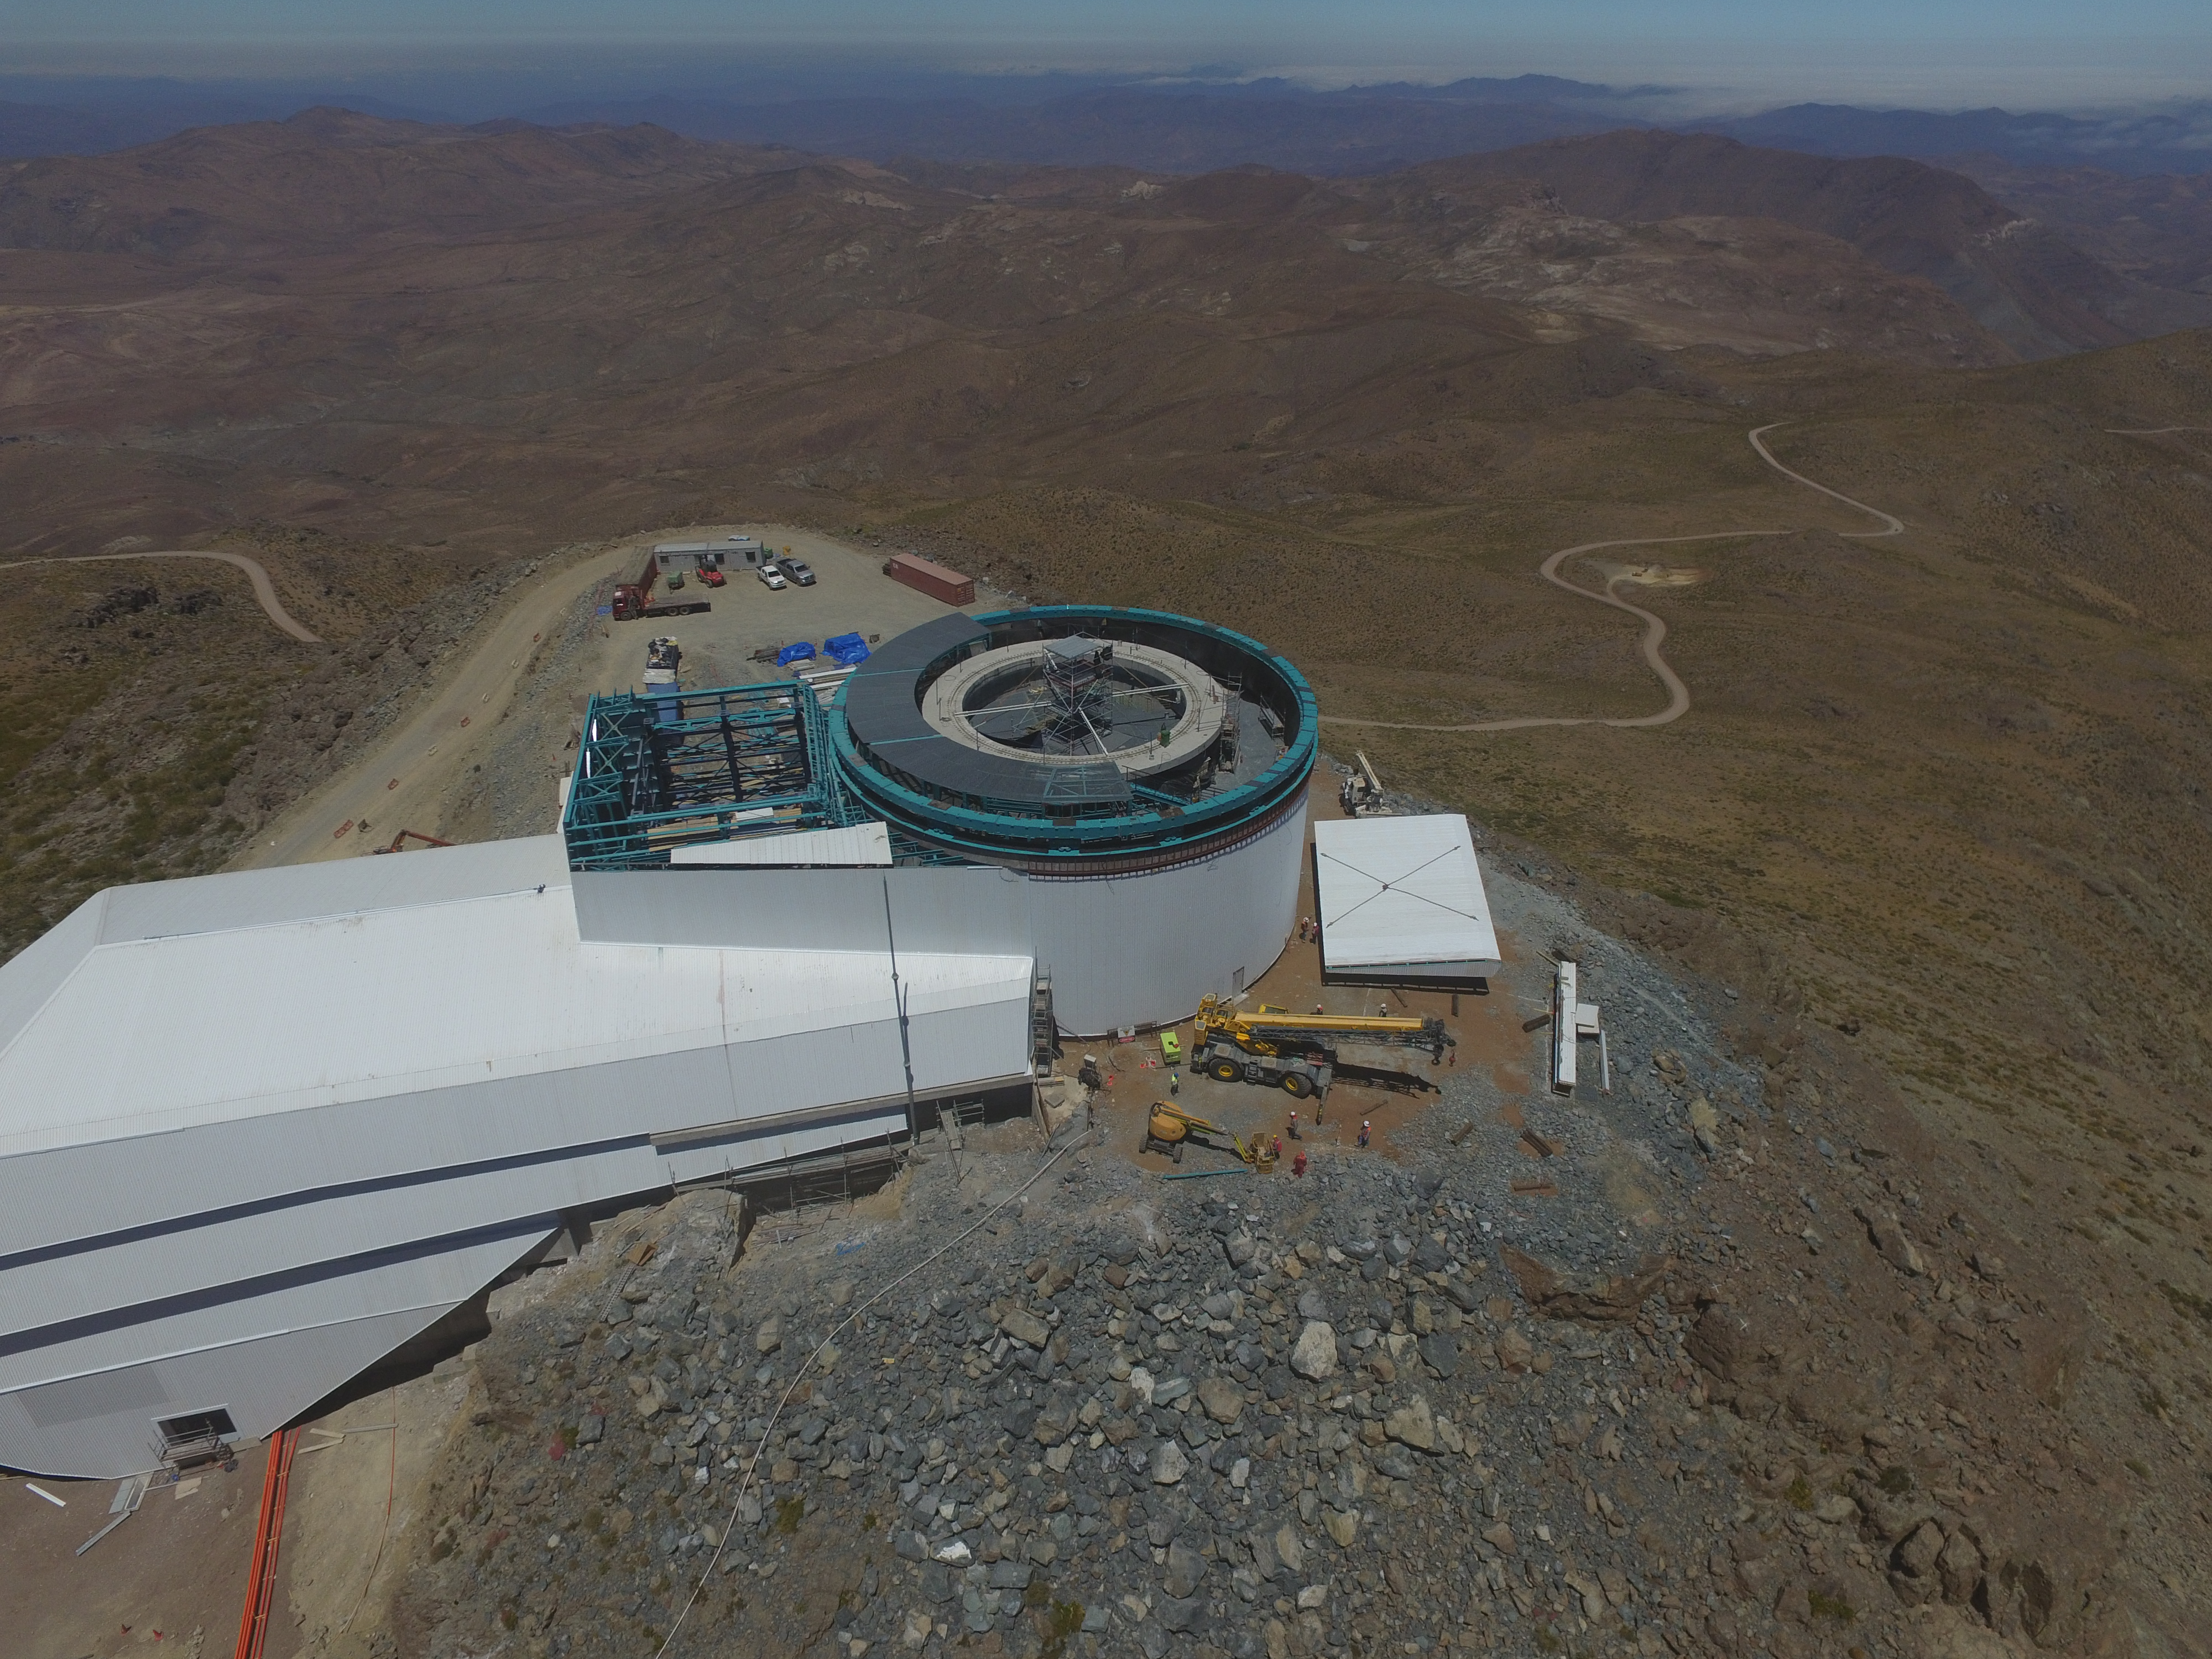

Drone Photo of LSST Facility and Environs December 2017

LSST Assembly Integration Verification (AIV) Manager Jacques Sebag submitted these aerial drone photos of the LSST facility, taken on December 28. The photos were taken after the LSST team collaborated with subcontractor Besalco to move the facility mobile roof to the flat area located on the north side of the lower enclosure. Congratulations to all for this achievement at the end of 2017!

Credit: Rubin Observatory/NSF/AURA